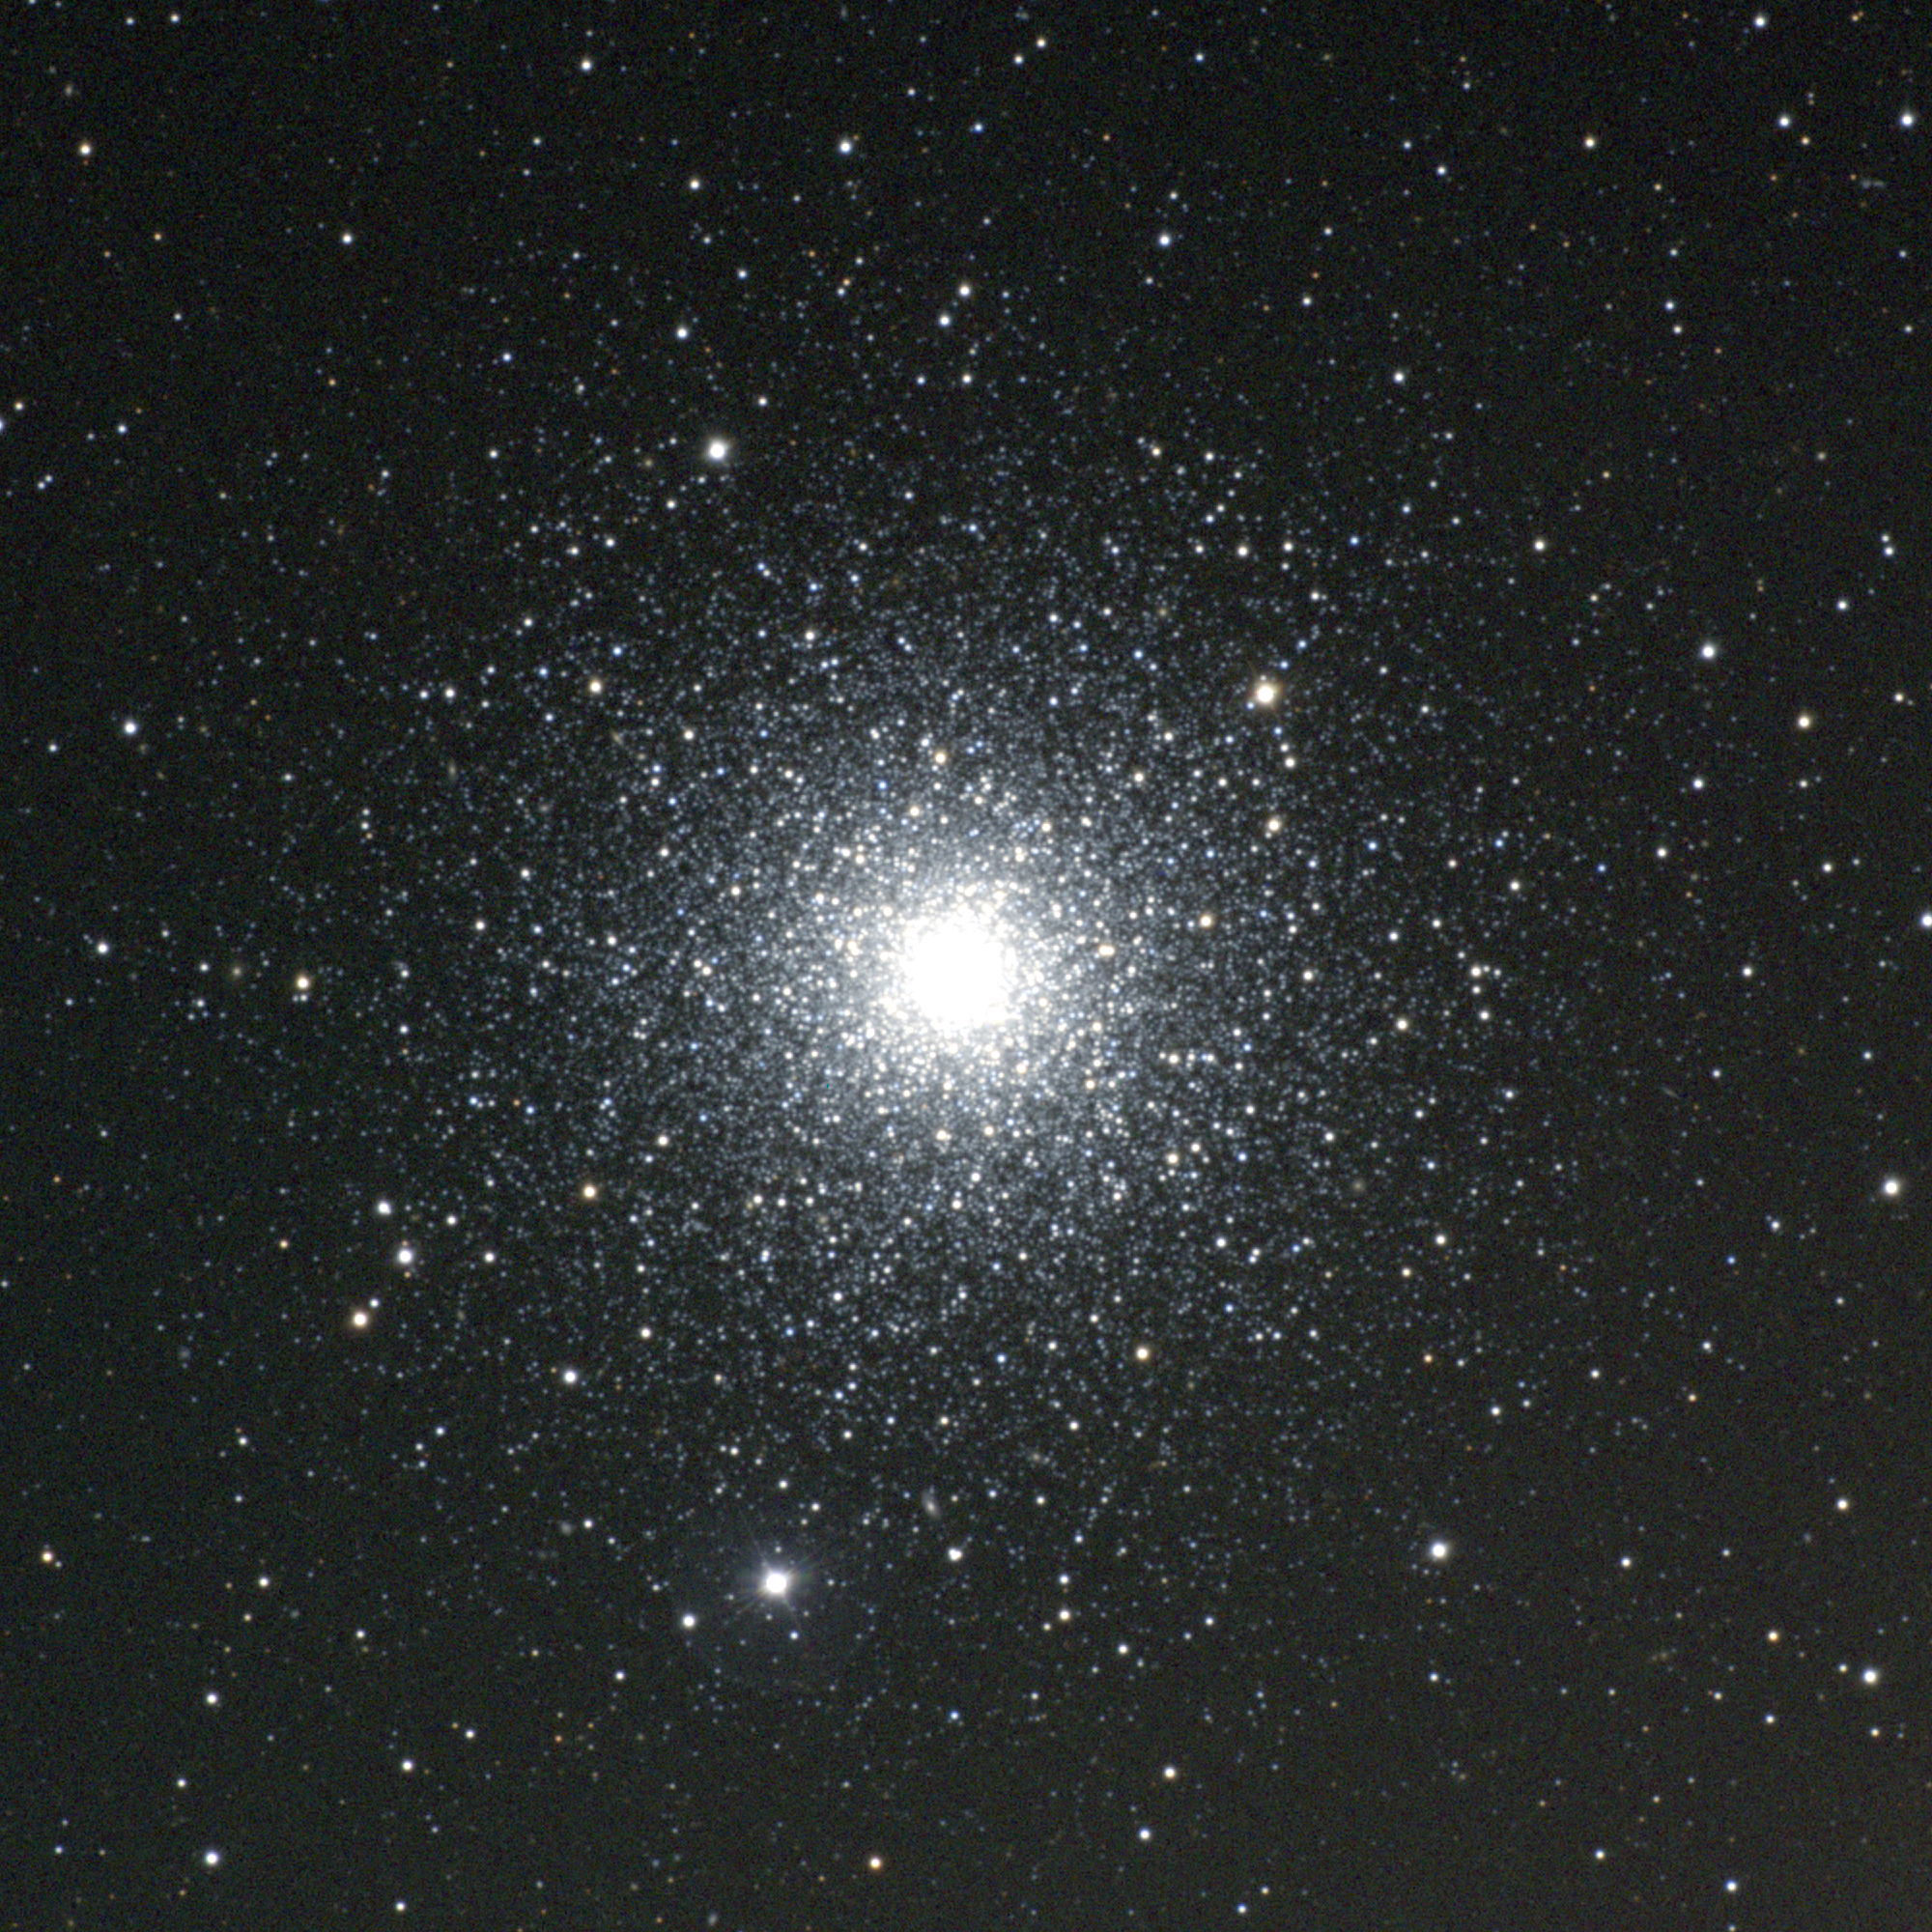

M3, NGC 5272

M3, or NGC5272, is a sixth magnitude globular cluster in the constellation Canes Venatici. A fairly striking globular of about half a million stars, M3 was Messier's first previously uncatalogued object, and probably the impetus for his systematic search leading to the Messier Catalog. This picture was made from CCD images taken at the Burrell Schmidt telescope of the Warner and Swasey Observatory of the Case Western Reserve University, located on Kitt Peak in southwestern Arizona. The contributing images were taken in June 1996 during the Research Experiences for Undergraduates (REU) program operated at the Kitt Peak National Observatory and supported by the National Science Foundation.

Credit: N.A.Sharp, Vanessa Harvey/REU program/NOIRLab/NSF/AURA